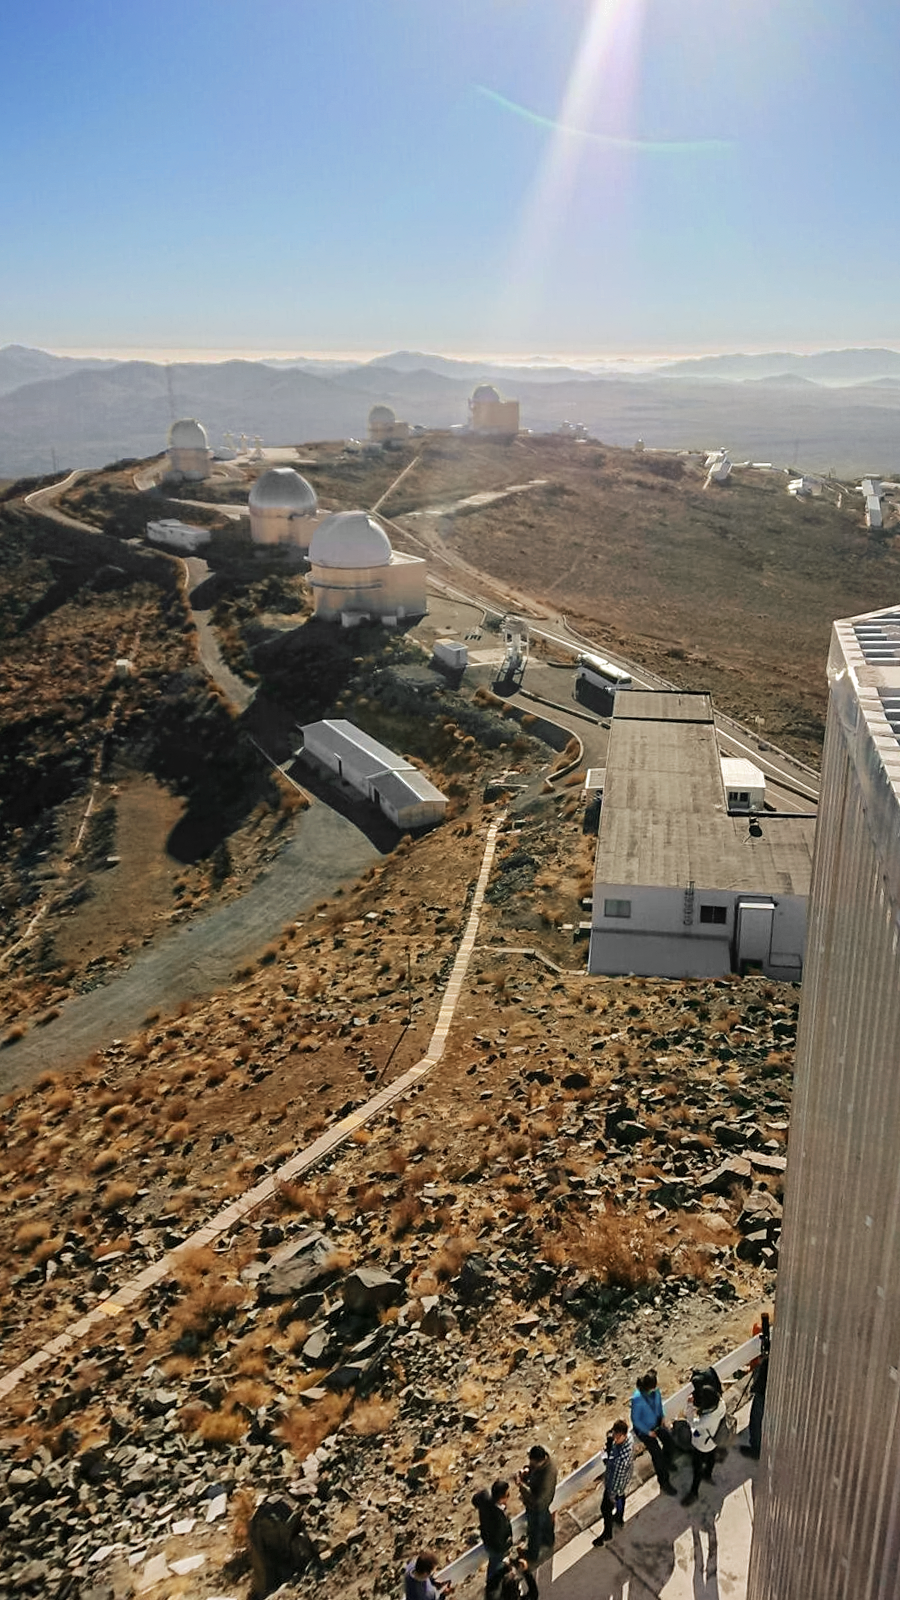

Solar Eclipse in La Silla 2019

La Silla Observatory stretches along the Atacama Desert in Chile. Guests gather at the observatory to witness the total solar eclipse.

Credit: ESO/P. Sinclaire